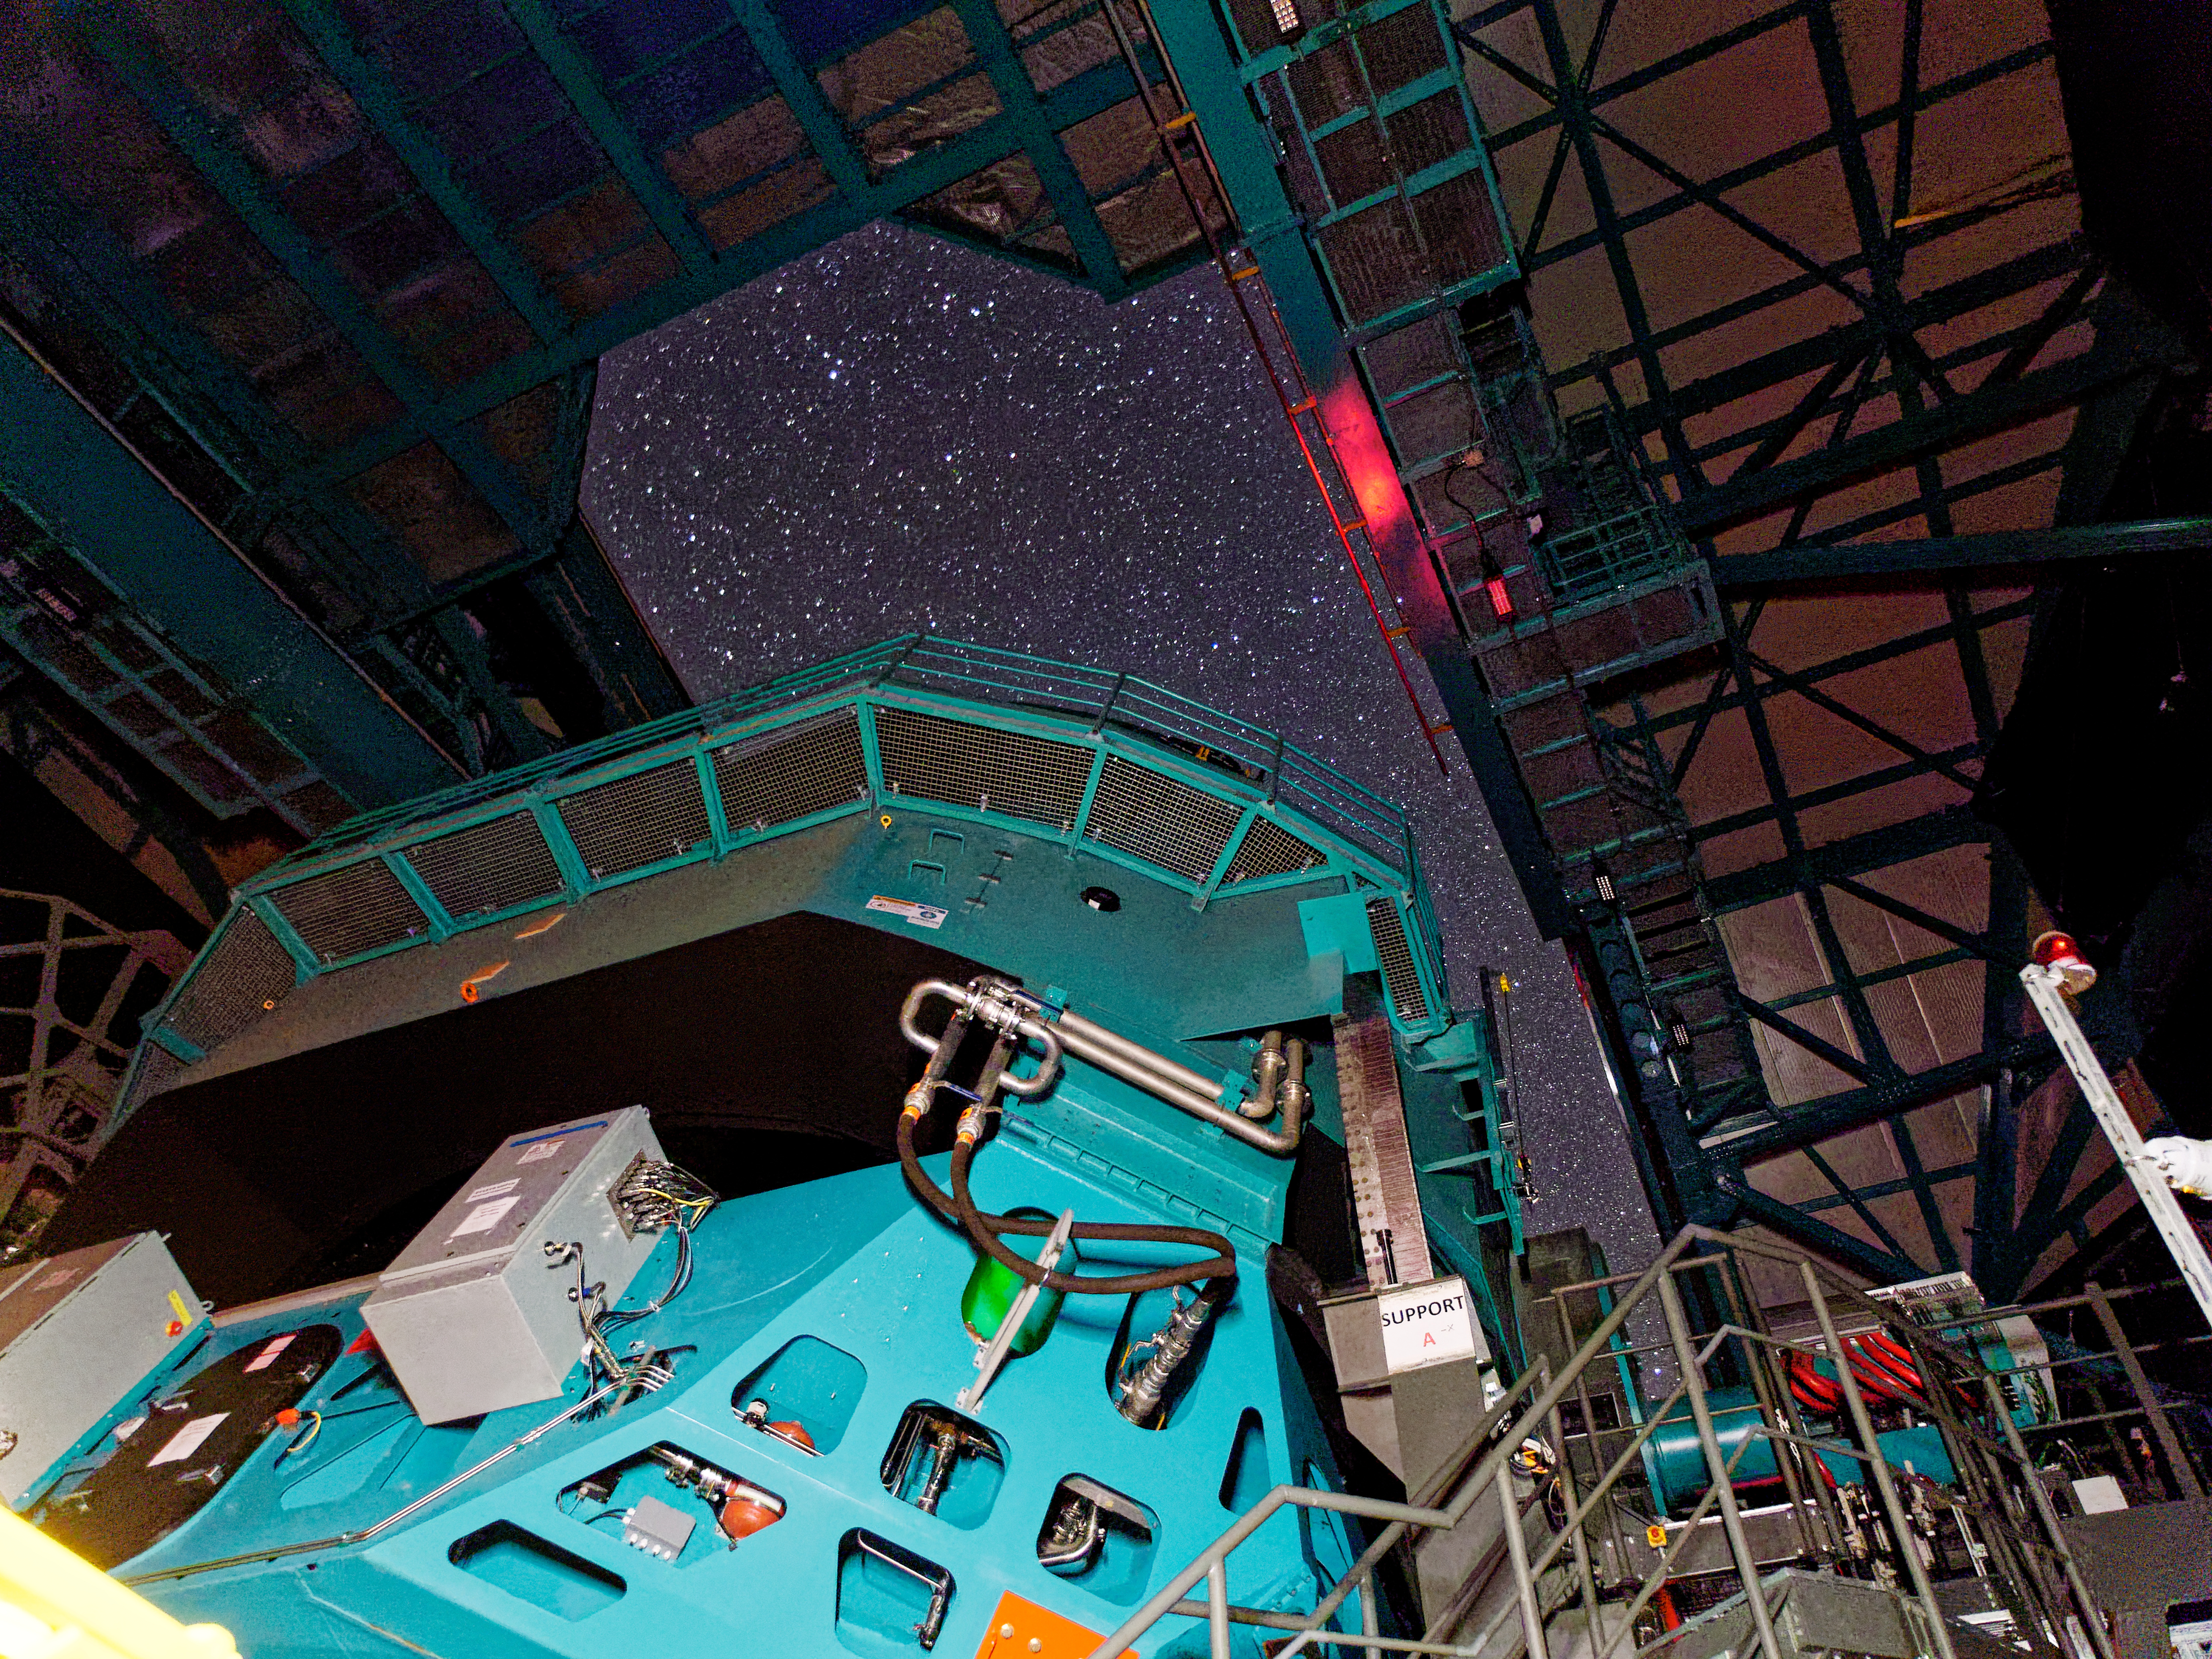

Rubin On-sky with Test Camera

This photo shows Rubin's Simonyi Survey Telescope taking on-sky observations with the 144-megapixel test camera called the Commissioning Camera on the night of 24 October 2024.

Credit: RubinObs/NSF/DOE/NOIRLab/SLAC/AURA/W. O'Mullane